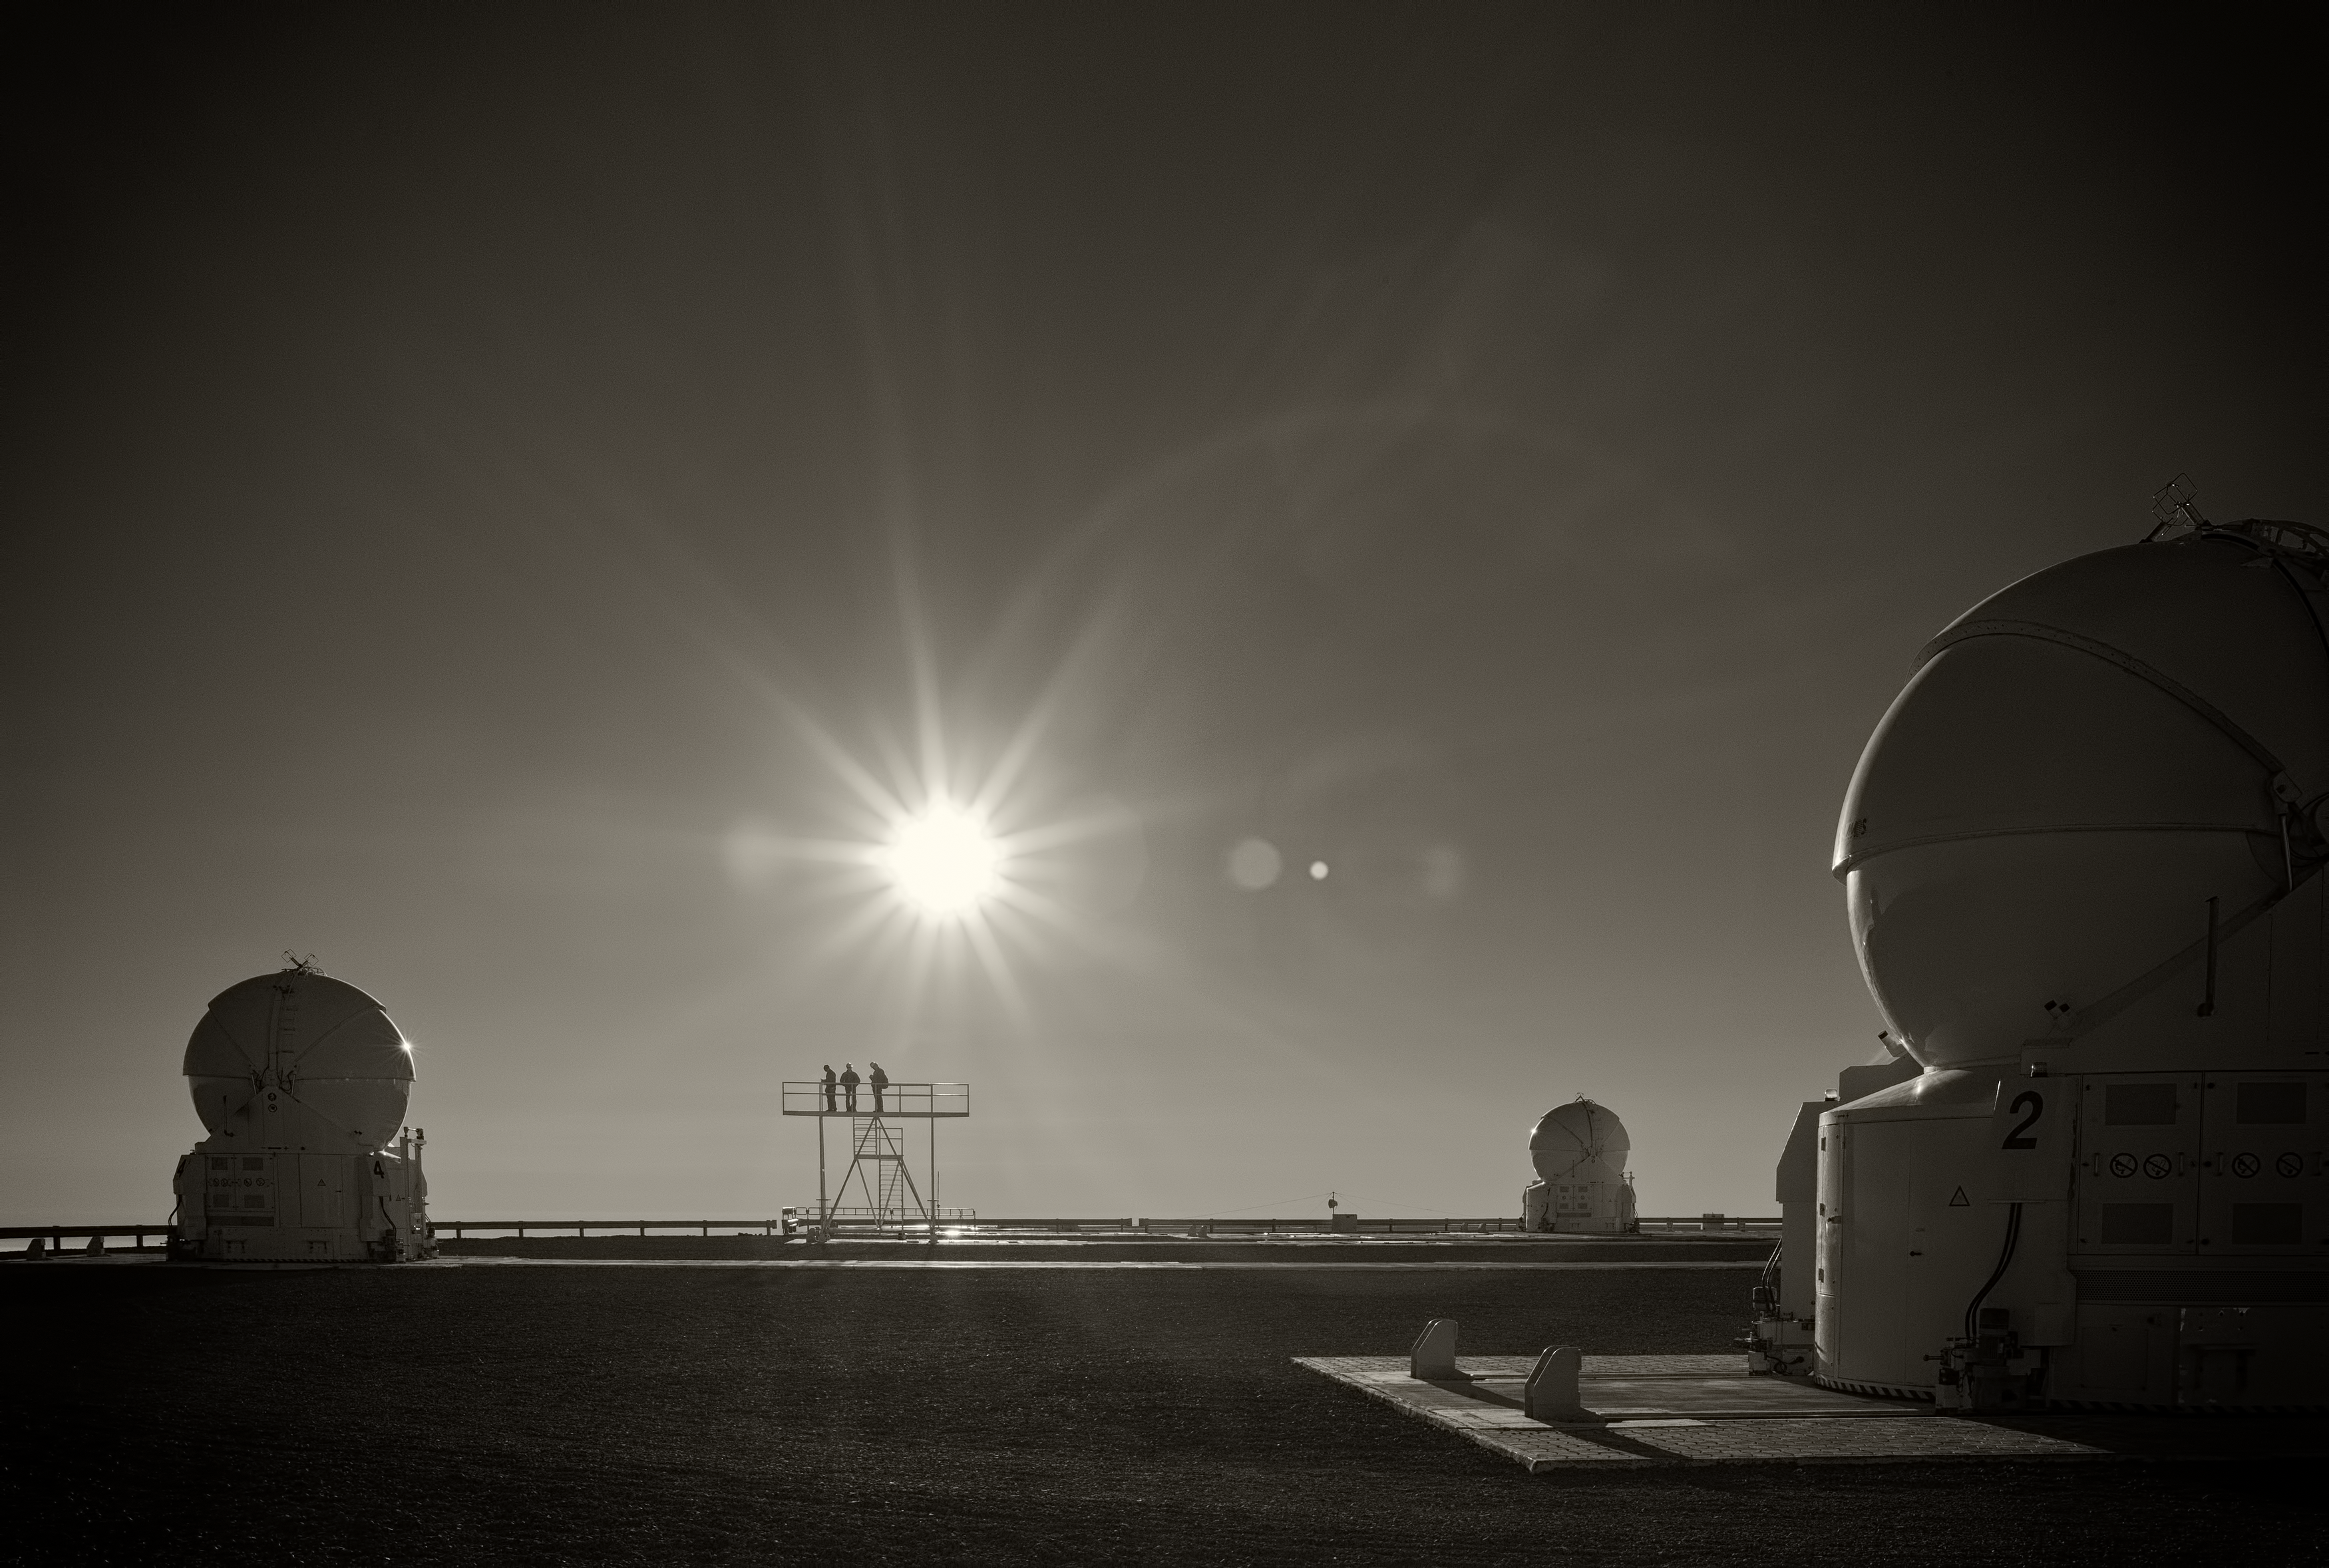

VLT Auxiliary Telescopes

Image of the Very Large Telescope (VLT) Auxiliary Telescopes at Cerro Paranal Observatory in the Atacama Desert of northern Chile, taken by Stefan Seip, one of the ESO Photo Ambassadors.

Credit: ESO/S. Seip